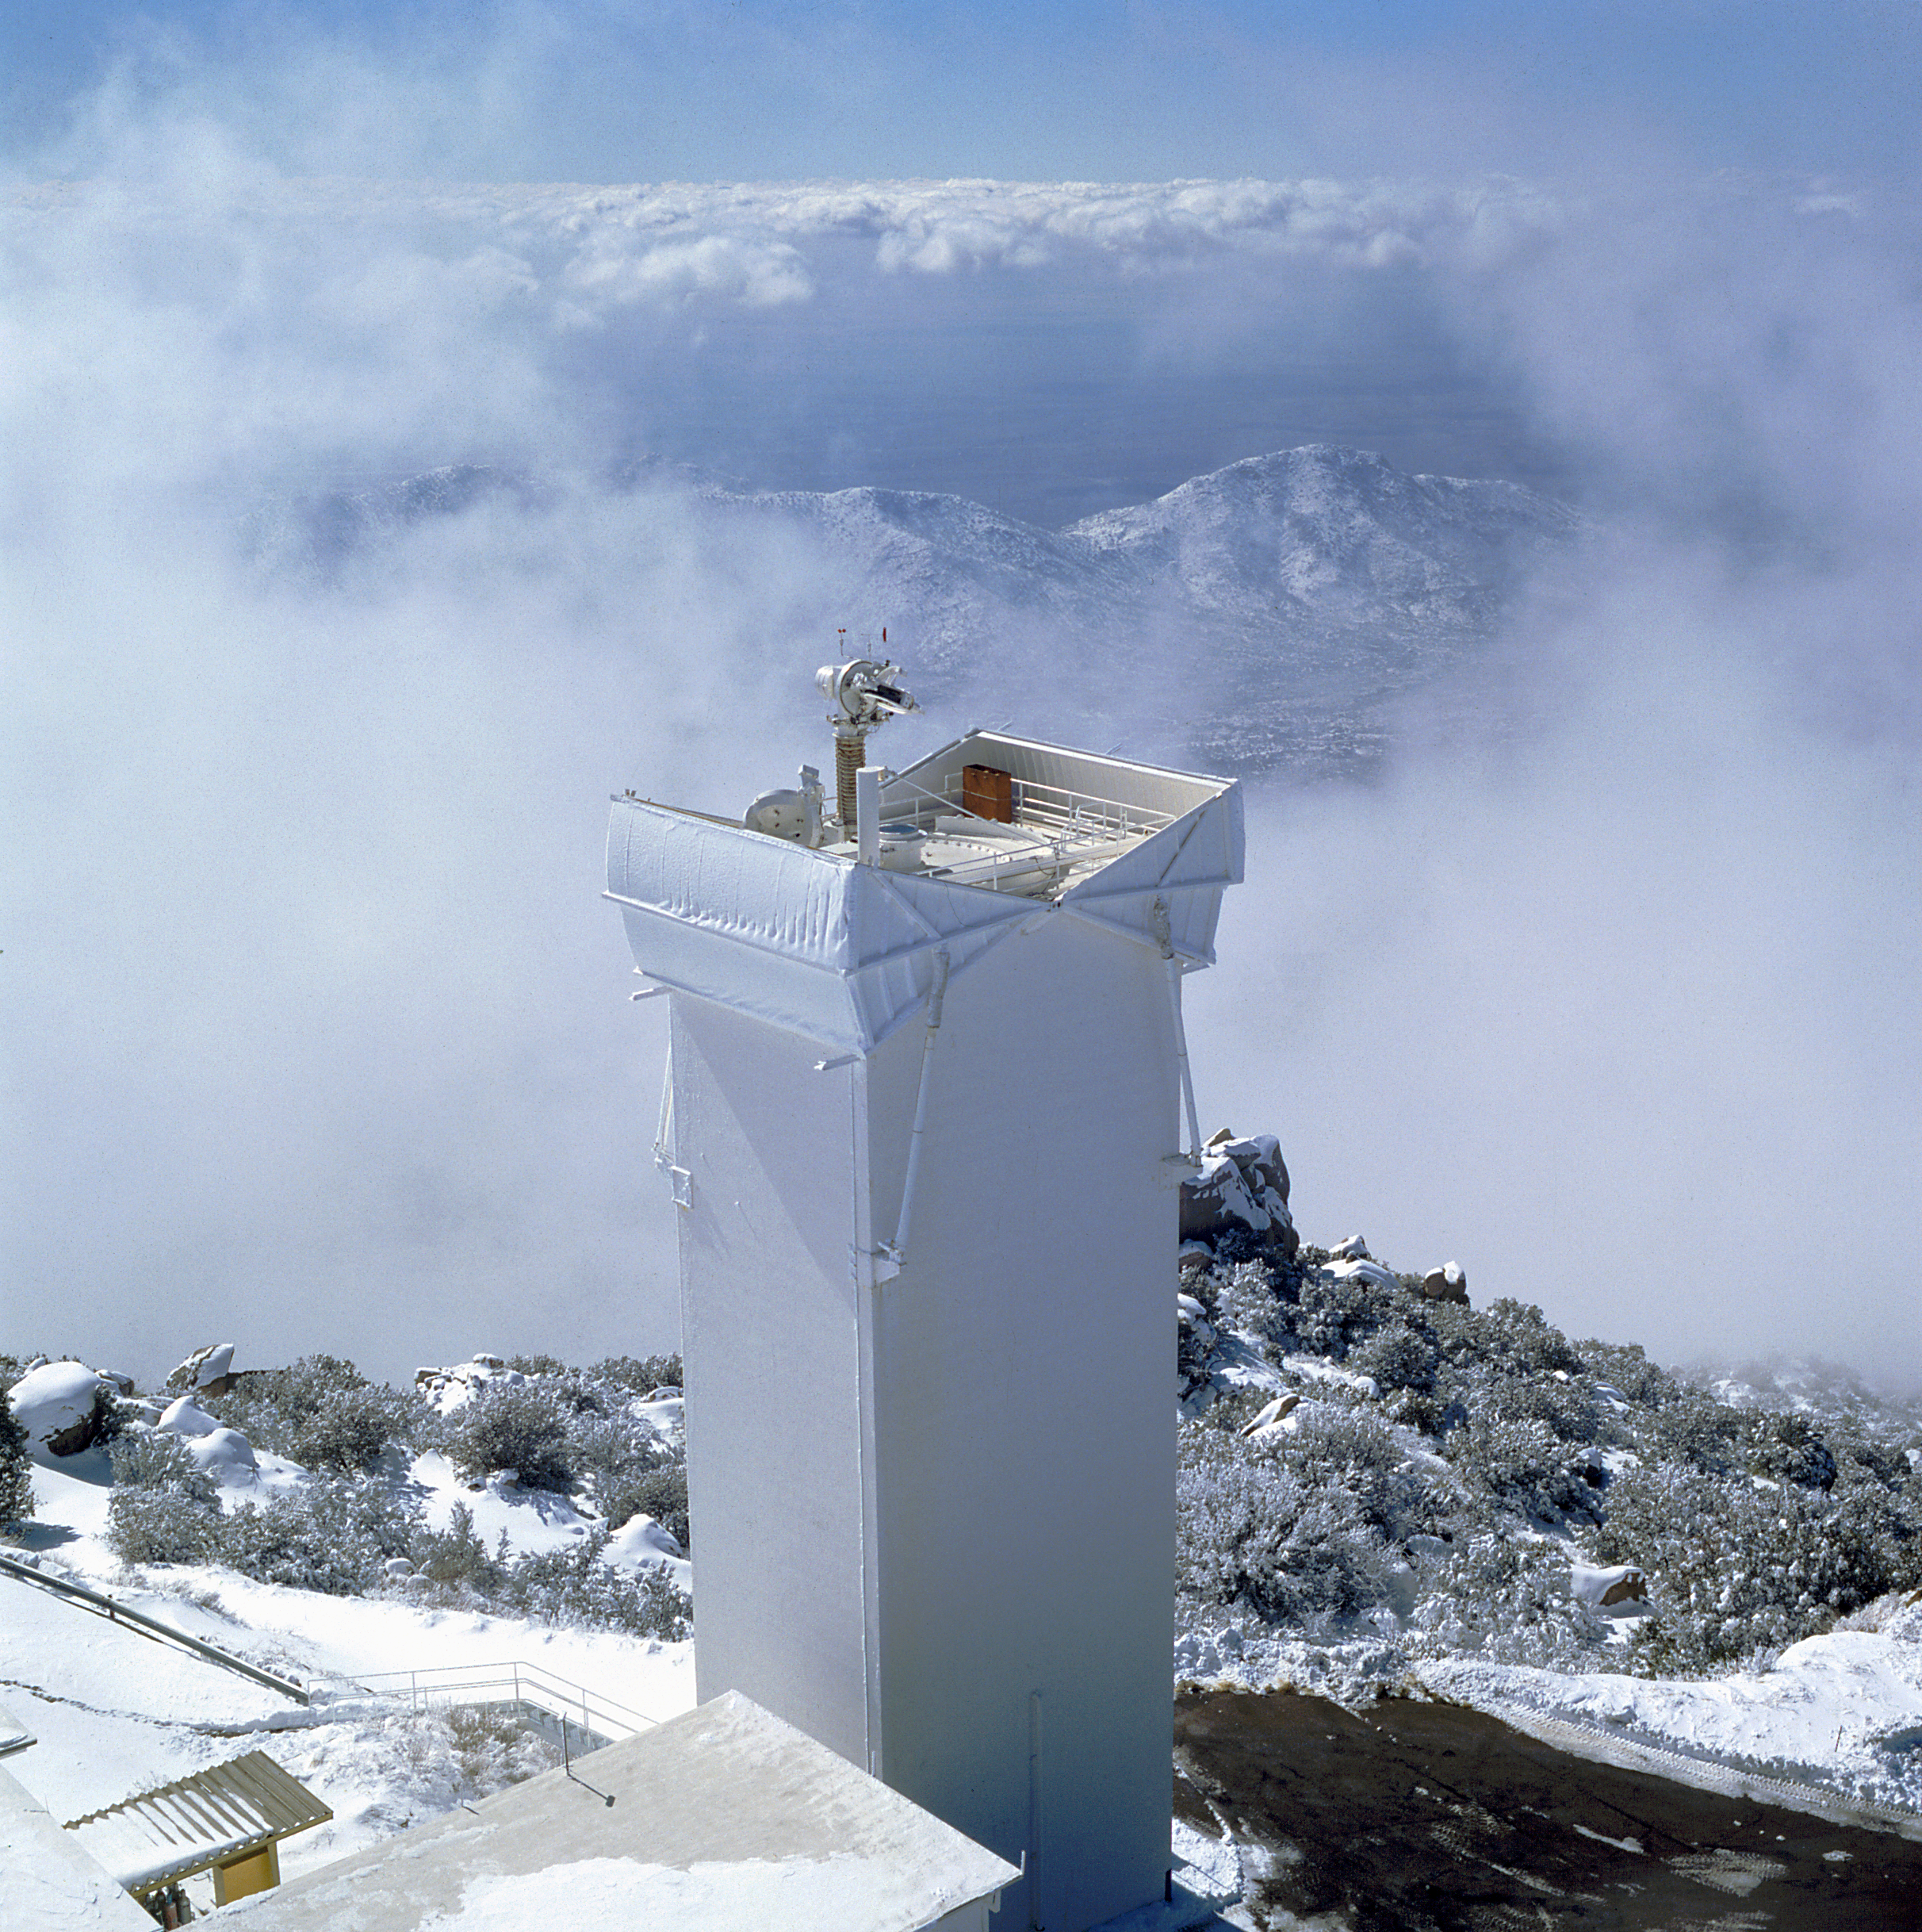

Solar vacuum tower

Solar vacuum tower, taken from the top of the McMath Pierce Solar Telescope. by Dr. Livingston. Scanned from his 6x6cm transparency.

Credit: KPNO/NOIRLab/NSF/AURA/P. Marenfeld